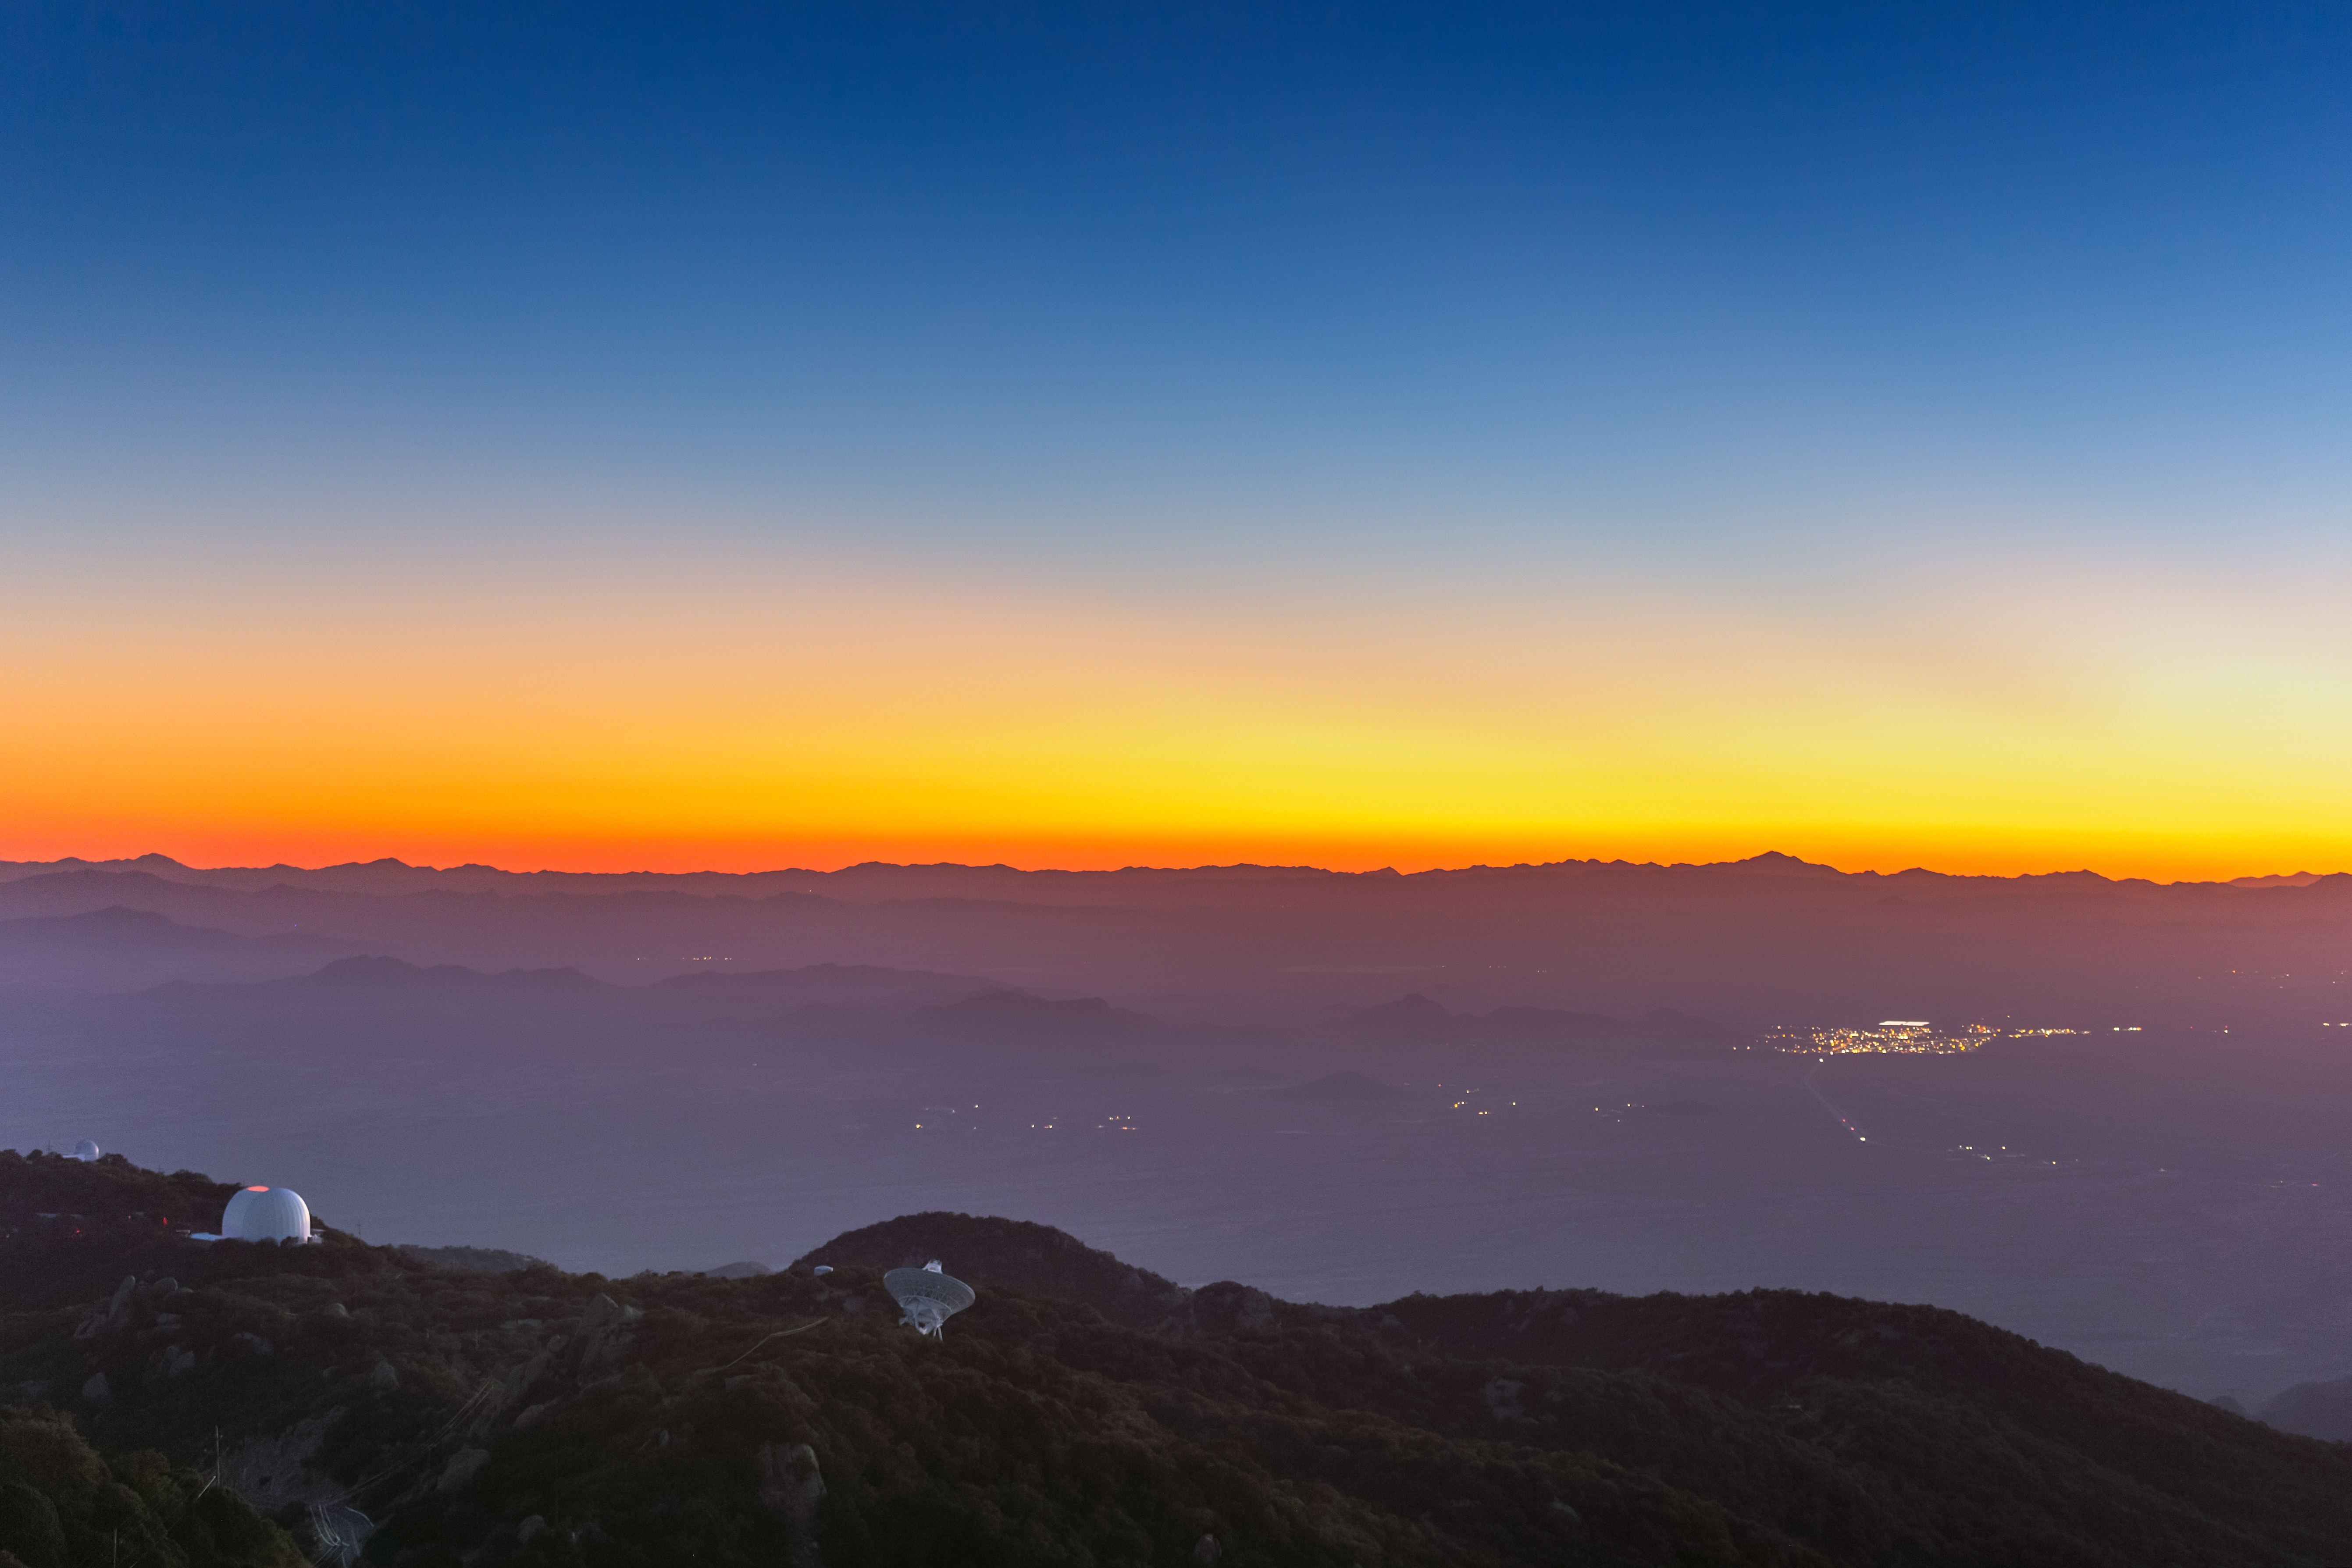

Sunset at Kitt Peak

Sunset at Kitt Peak National Observatory in Arizona.

Credit: KPNO/NOIRLab/NSF/AURA/P. Horálek